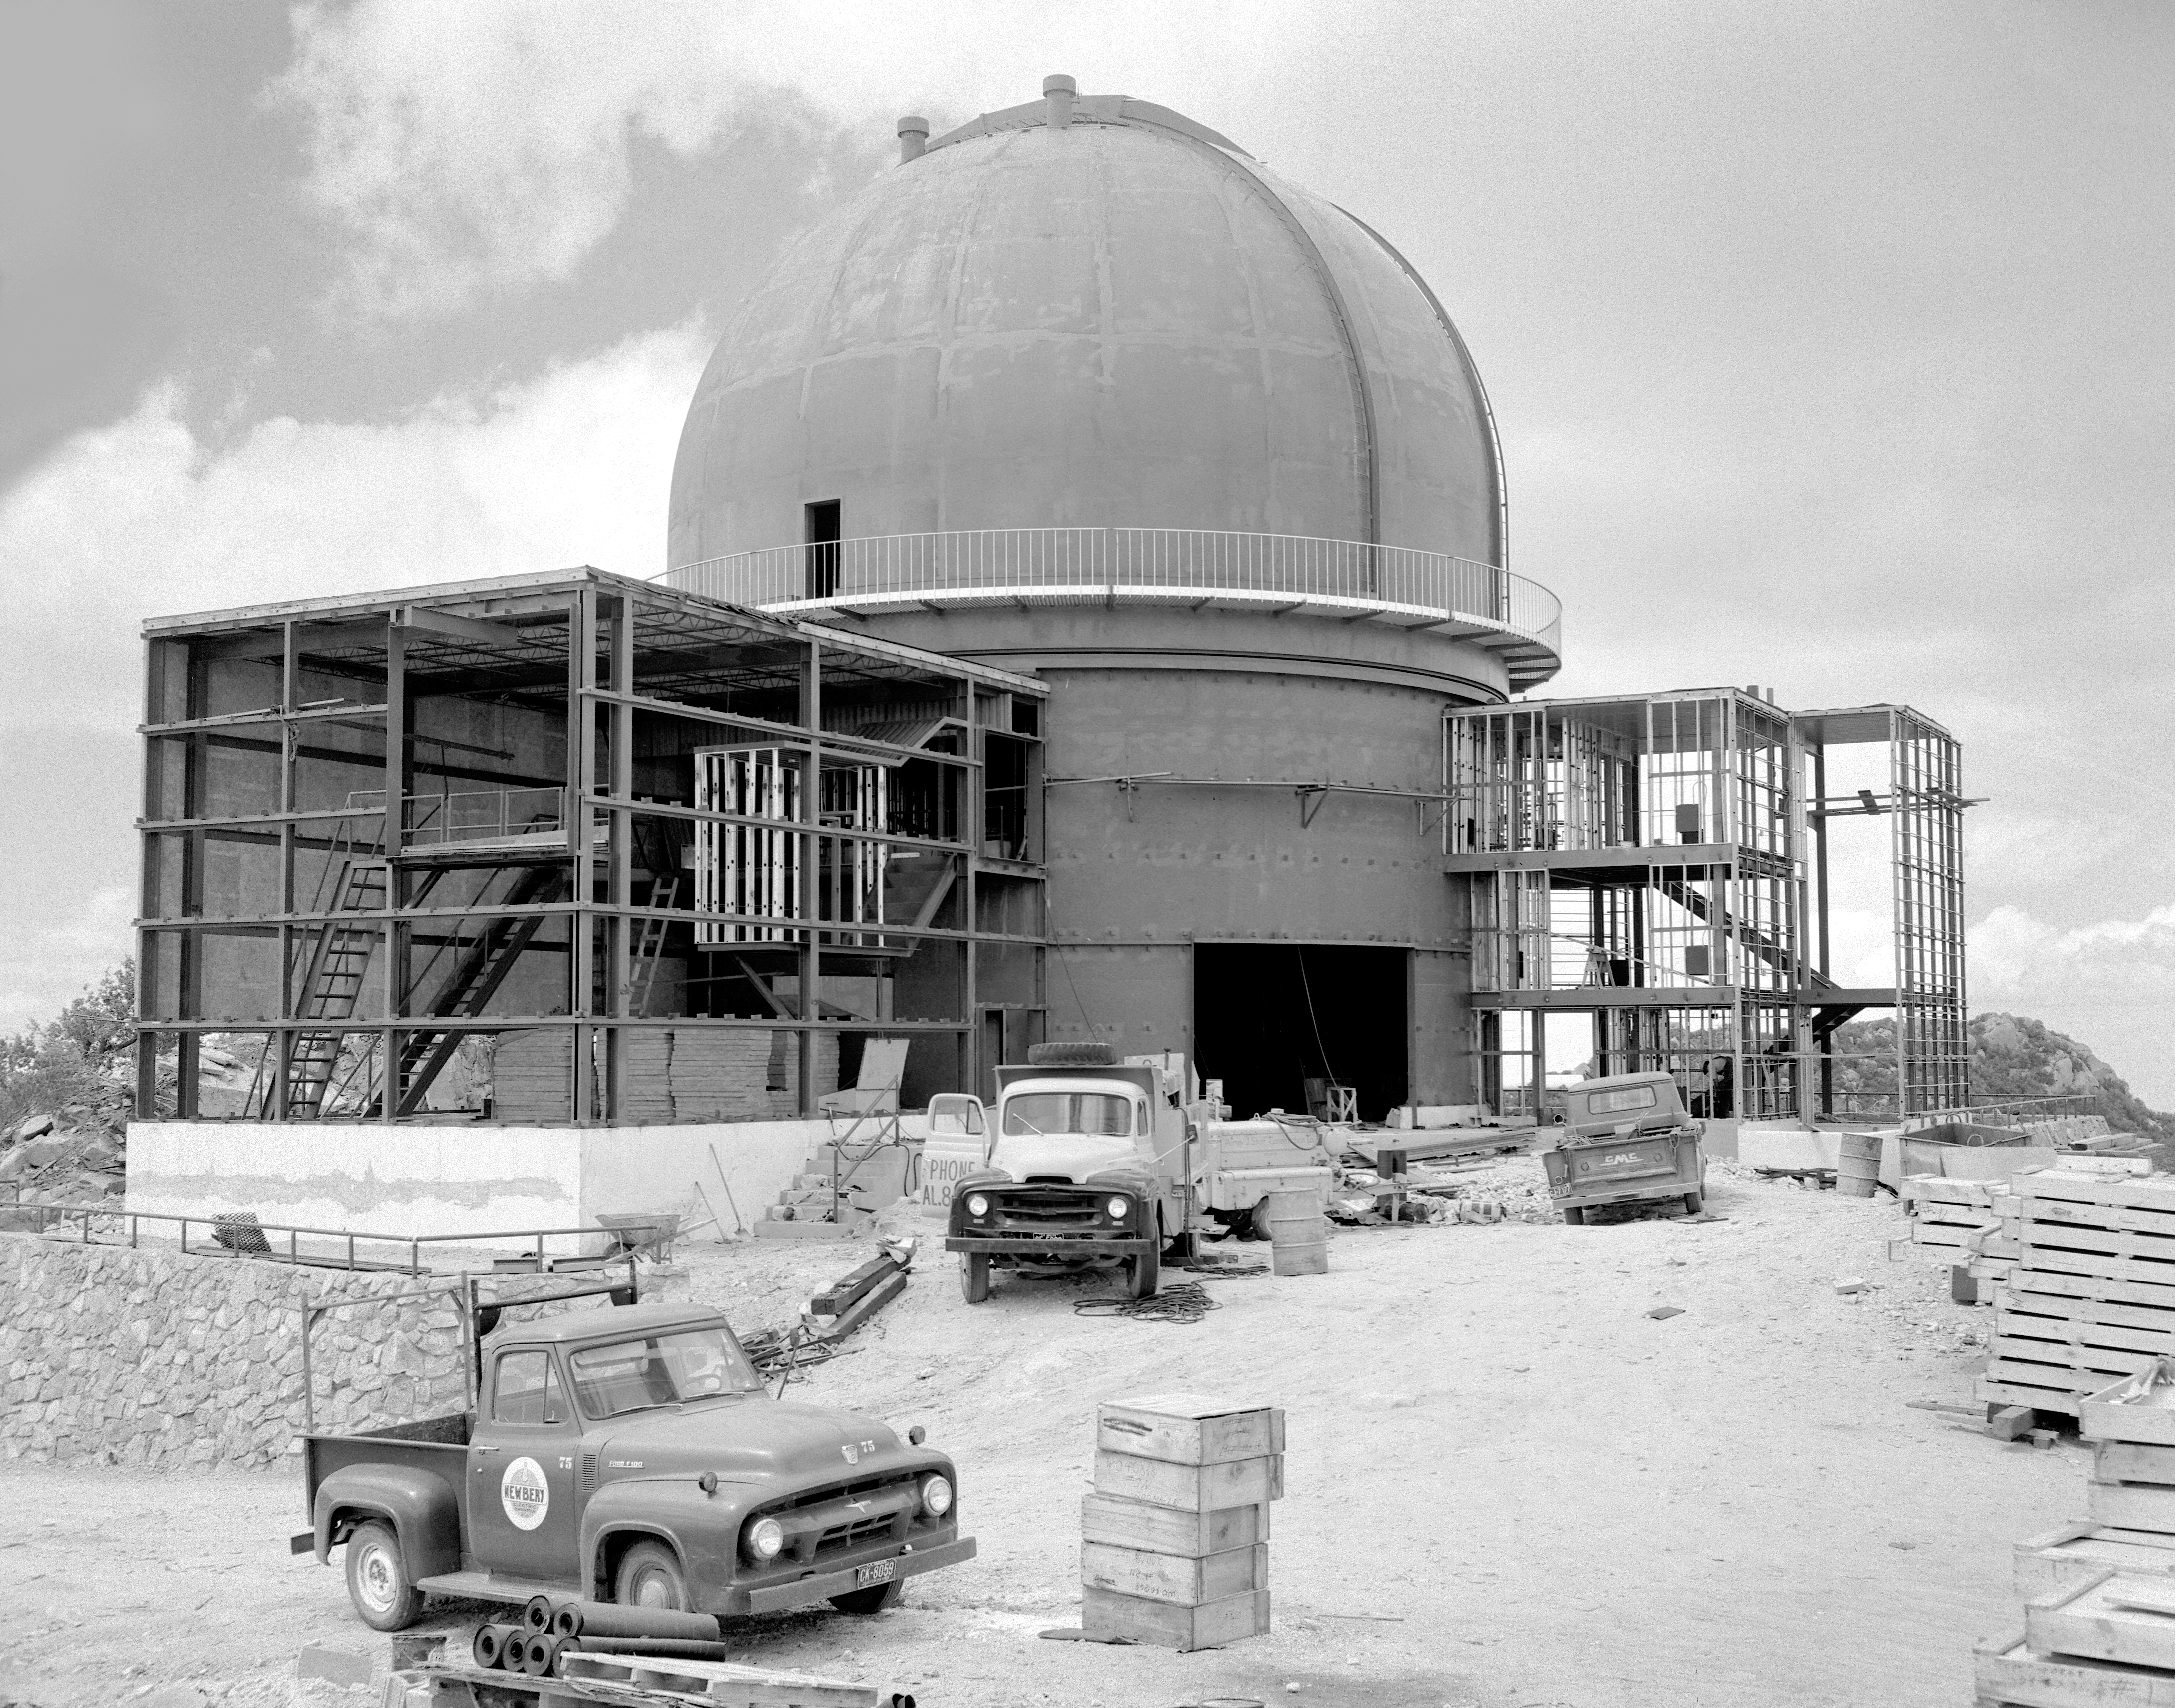

KPNO 2.1-meter under construction

Construction of the Kitt Peak National Observatory's 2.1-meter telescope, dating from 1960.

Credit: NOIRLab/NSF/AURA